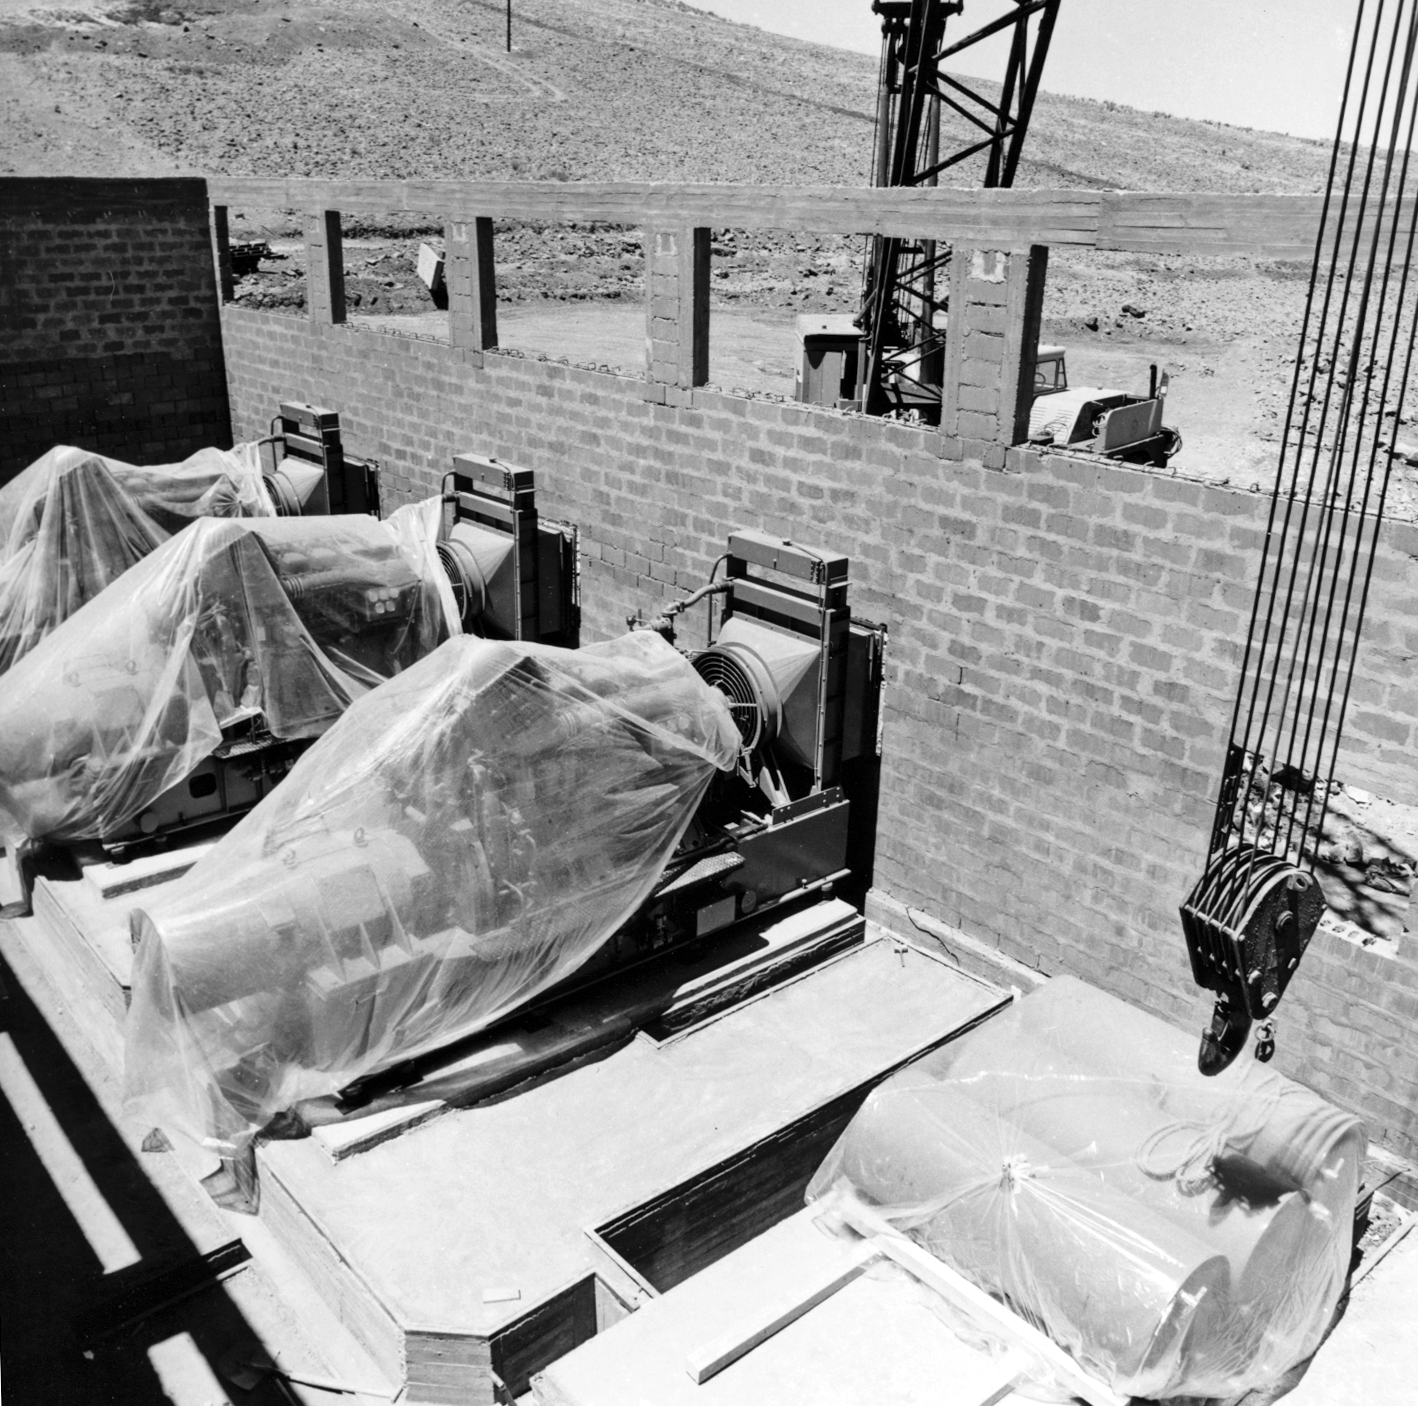

La Silla power station

Construction of the new power station at ESO's La Silla observatory.

Credit: ESO